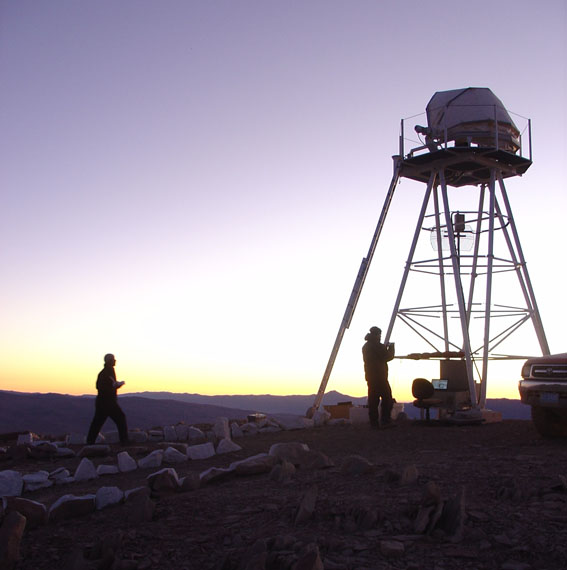

ELT site testing - Cerro Ventarrones / Chile

The ELT programme office has studied half a dozen potential sites for the future ELT observatory. Various aspects need to be considered in the site selection process. Parameters taken into account are not restricted to 'sky quality', but include more general scientific aspects, as well as parameters essential for construction and operations (e.g. accessibility, water and power supply, political stability etc.). The above picture shows an impression of Cerro Ventarones, a site located in Chile. Ventarones was on the ELT Site Selection Advisory Committee's final short list for the recommended site.

Credit: ESO